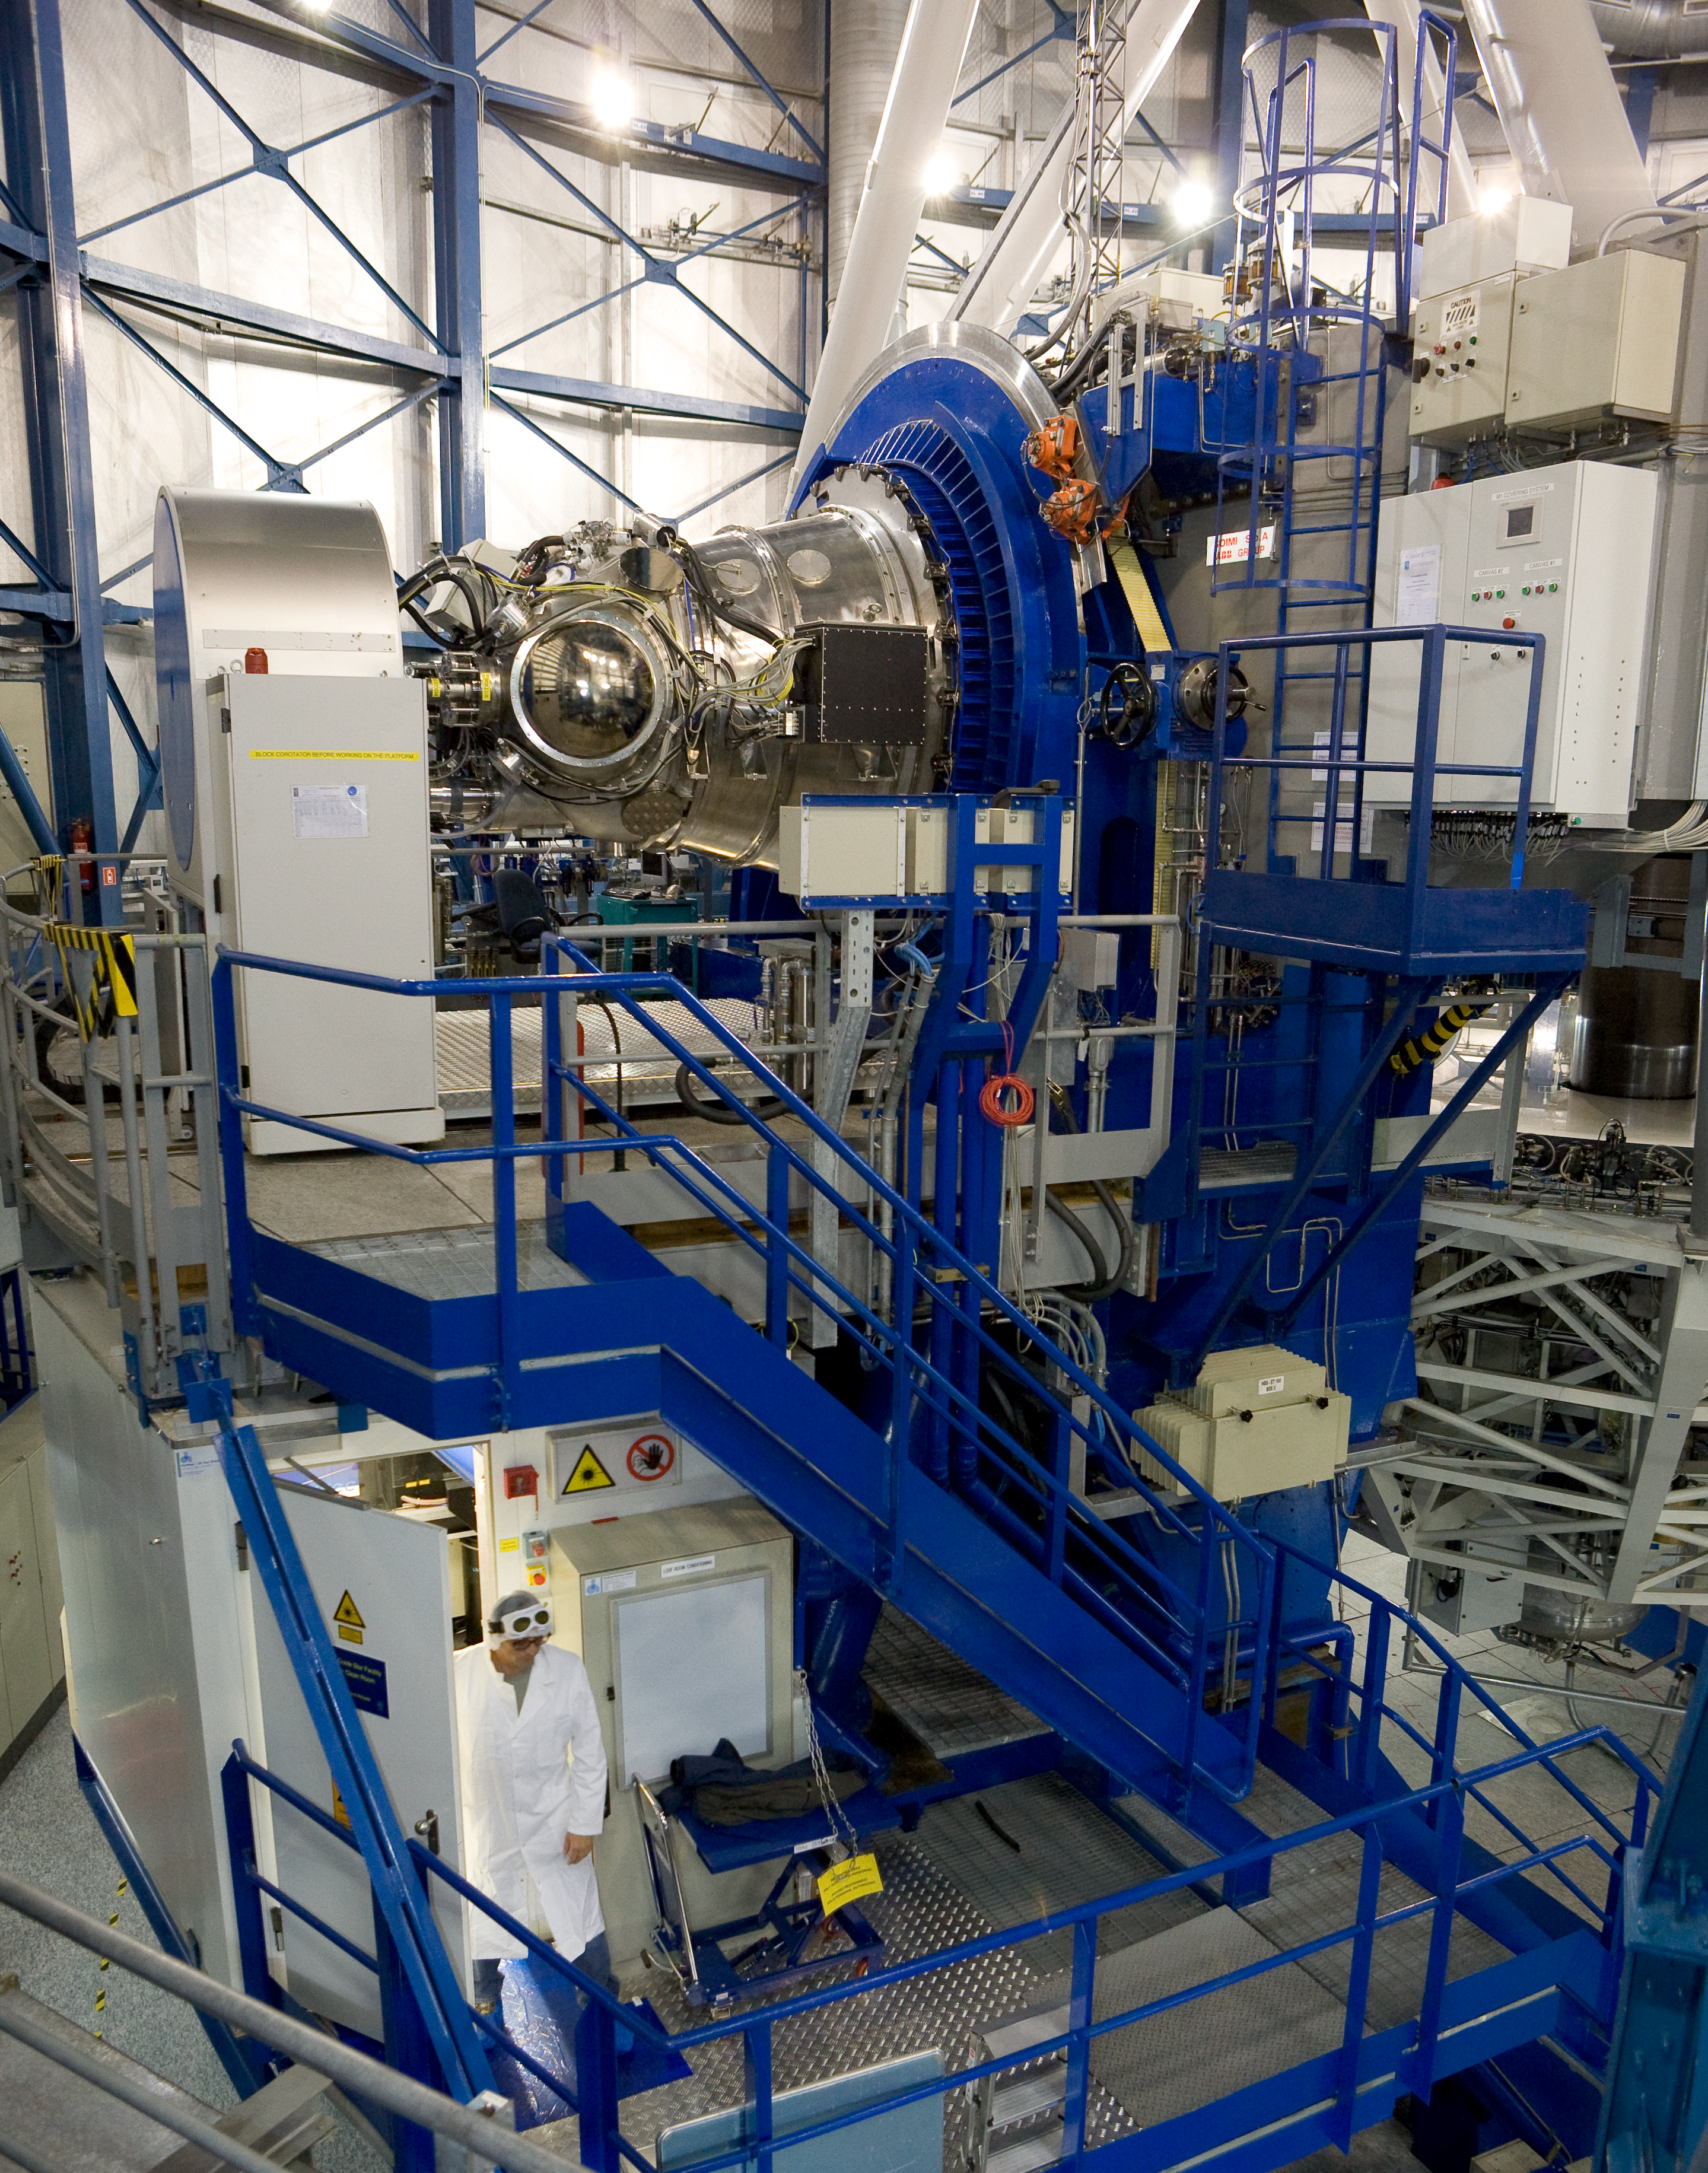

HAWK-I

The HAWK-I instrument mounted on the telescope's Nasmyth (side) port. HAWK-I is attached on Yepun, Unit Telescope number 4 of ESO's Very Large Telescope and saw First Light on the night of 31 July 2007. HAWK-I covers about 1/10th the area of the Full Moon in a single exposure. It is uniquely suited to the discovery and study of faint objects, such as distant galaxies or small stars and planets. Seen below the instrument is the Laser Guide Star laboratory.

Credit: ESO/H.H.Heyer